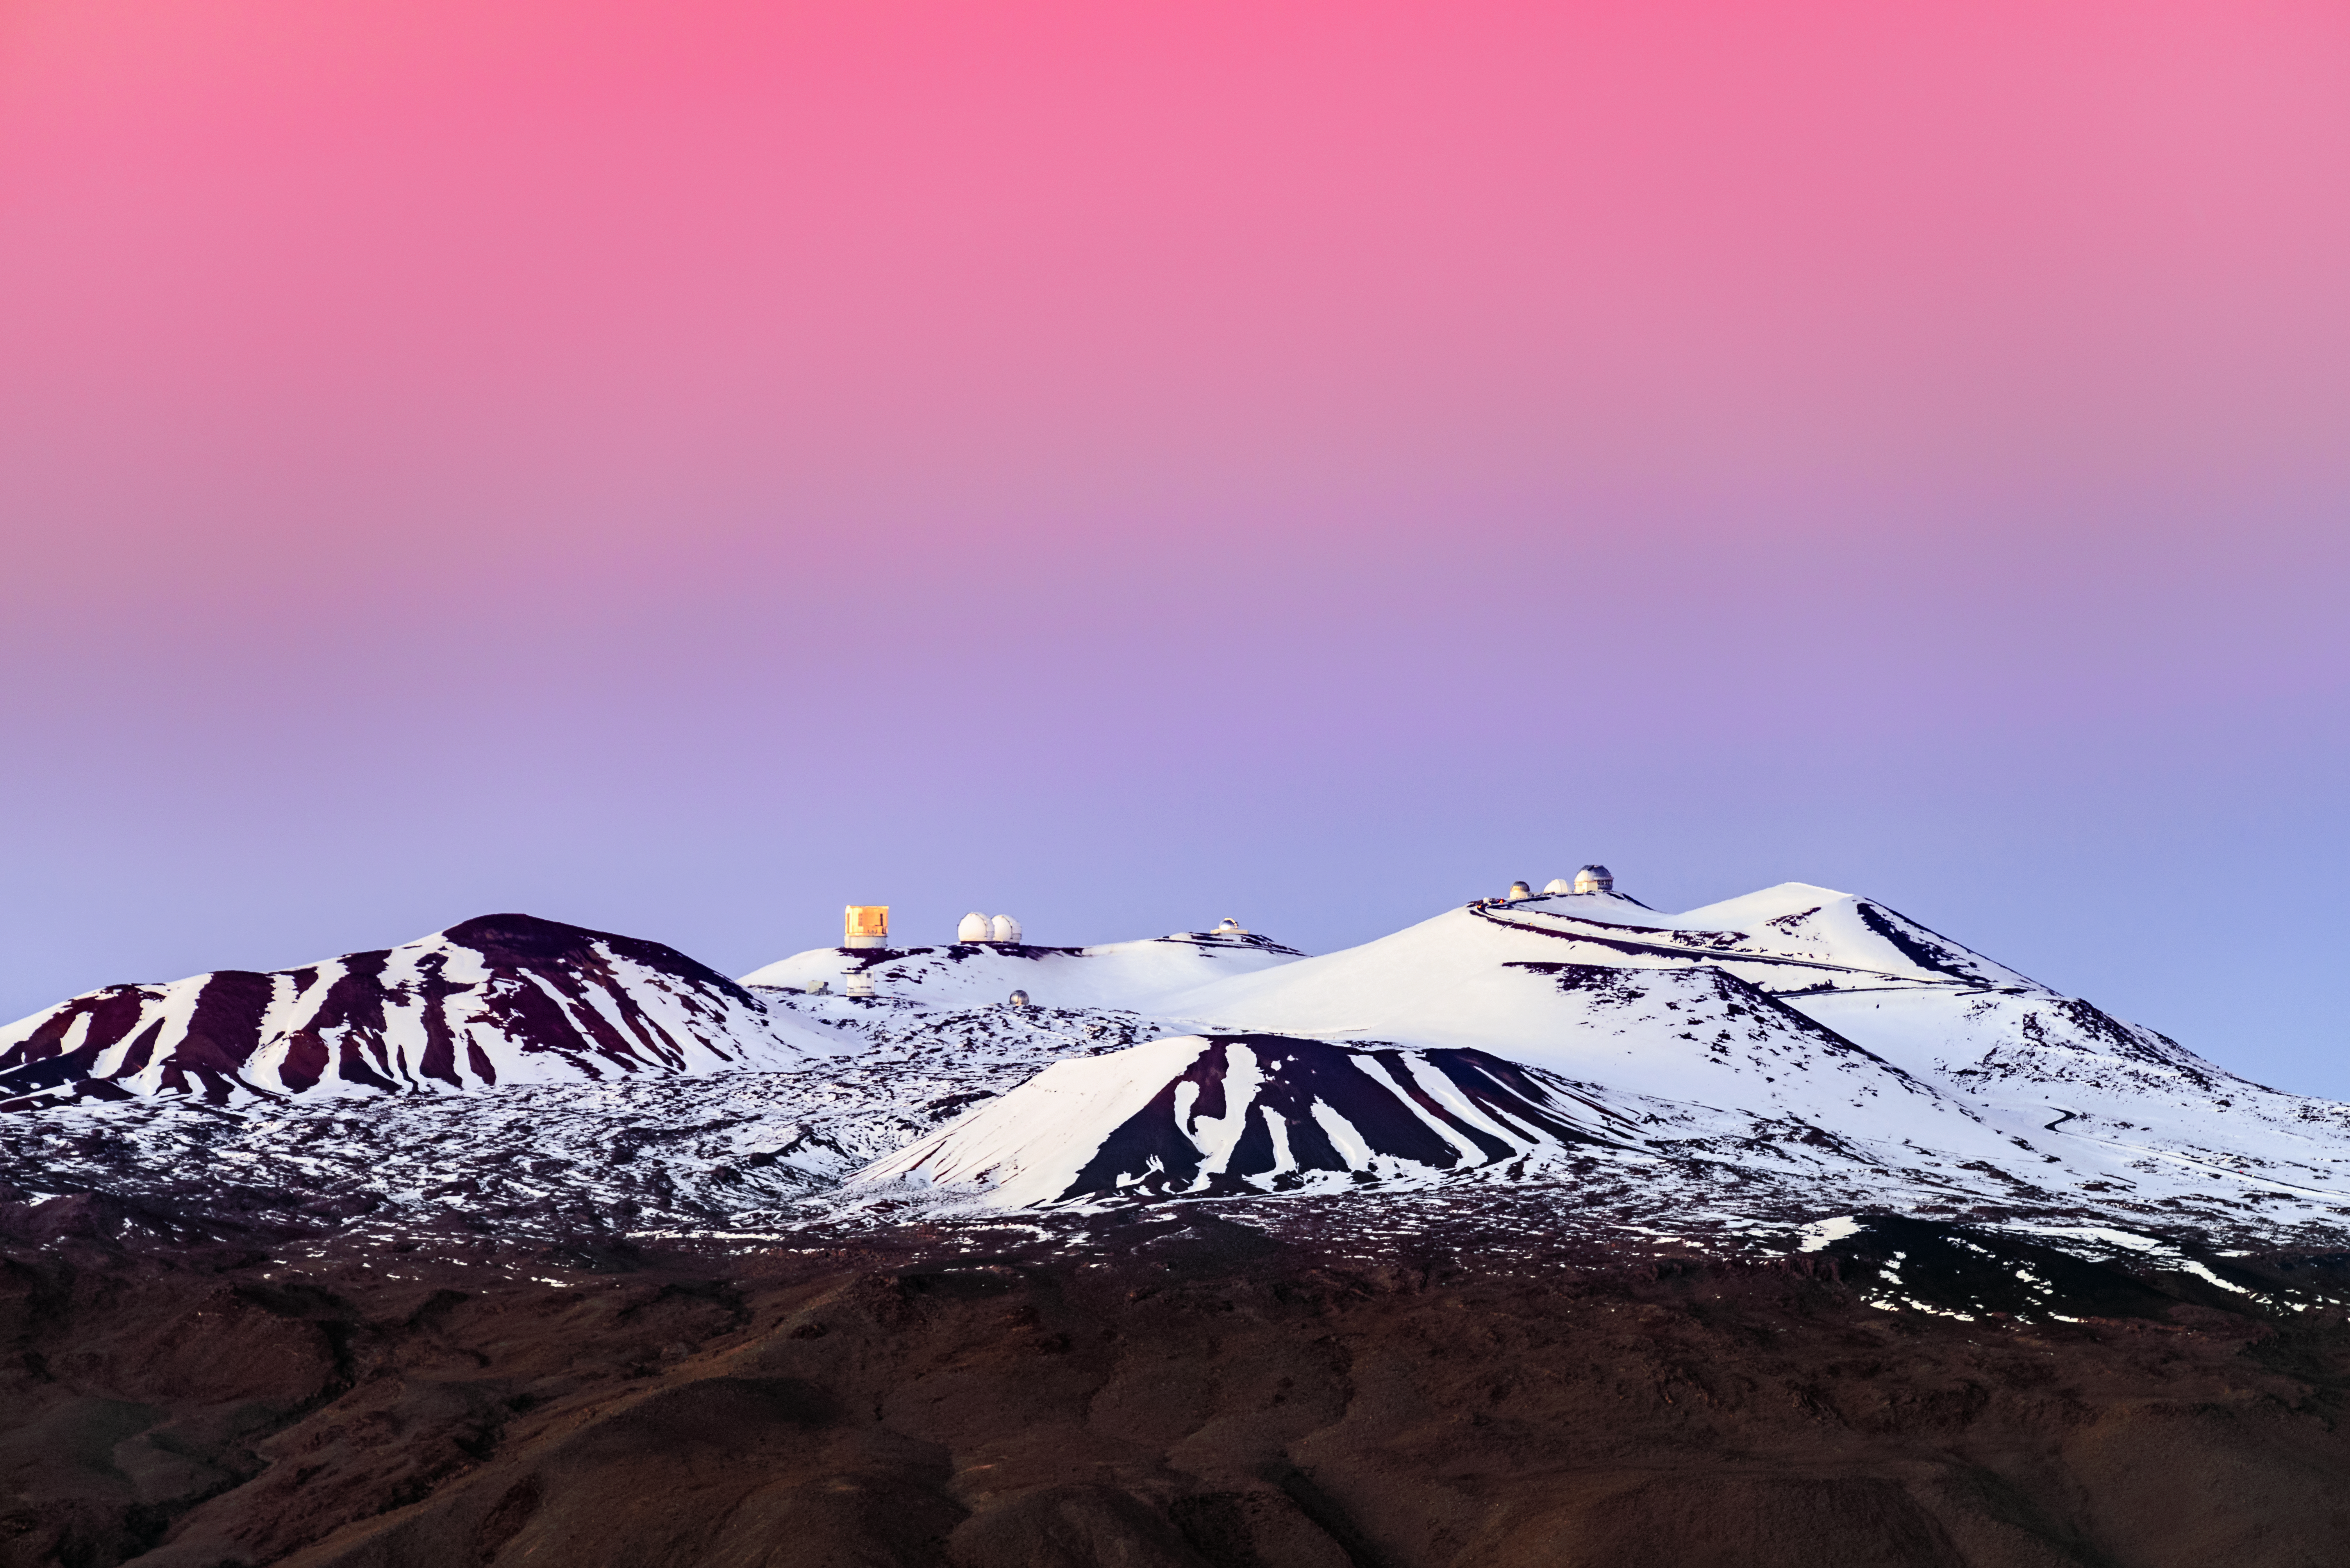

The Impressionist’s Dusk

Do not be fooled by the seemingly artistic rendering of this image — the ombré colors painted across the sky above the snowy summit of Maunakea are all caused naturally by a phenomenon called Rayleigh scattering. As the day progresses and the Sun reaches the horizon, visible light has to pass through denser materials in the atmosphere. This scatters the light at longer wavelengths or in other words, redder light. This scattering creates spectacularly colorful views that anyone can see here on Earth.

On the far right, Gemini North — one half of the International Gemini Observatory, operated by NSF NOIRLab — sits on the mountaintop against the vivid sunset and alongside several other observatories.

Credit: International Gemini Observatory/NOIRLab/NSF/AURA/J. Chu